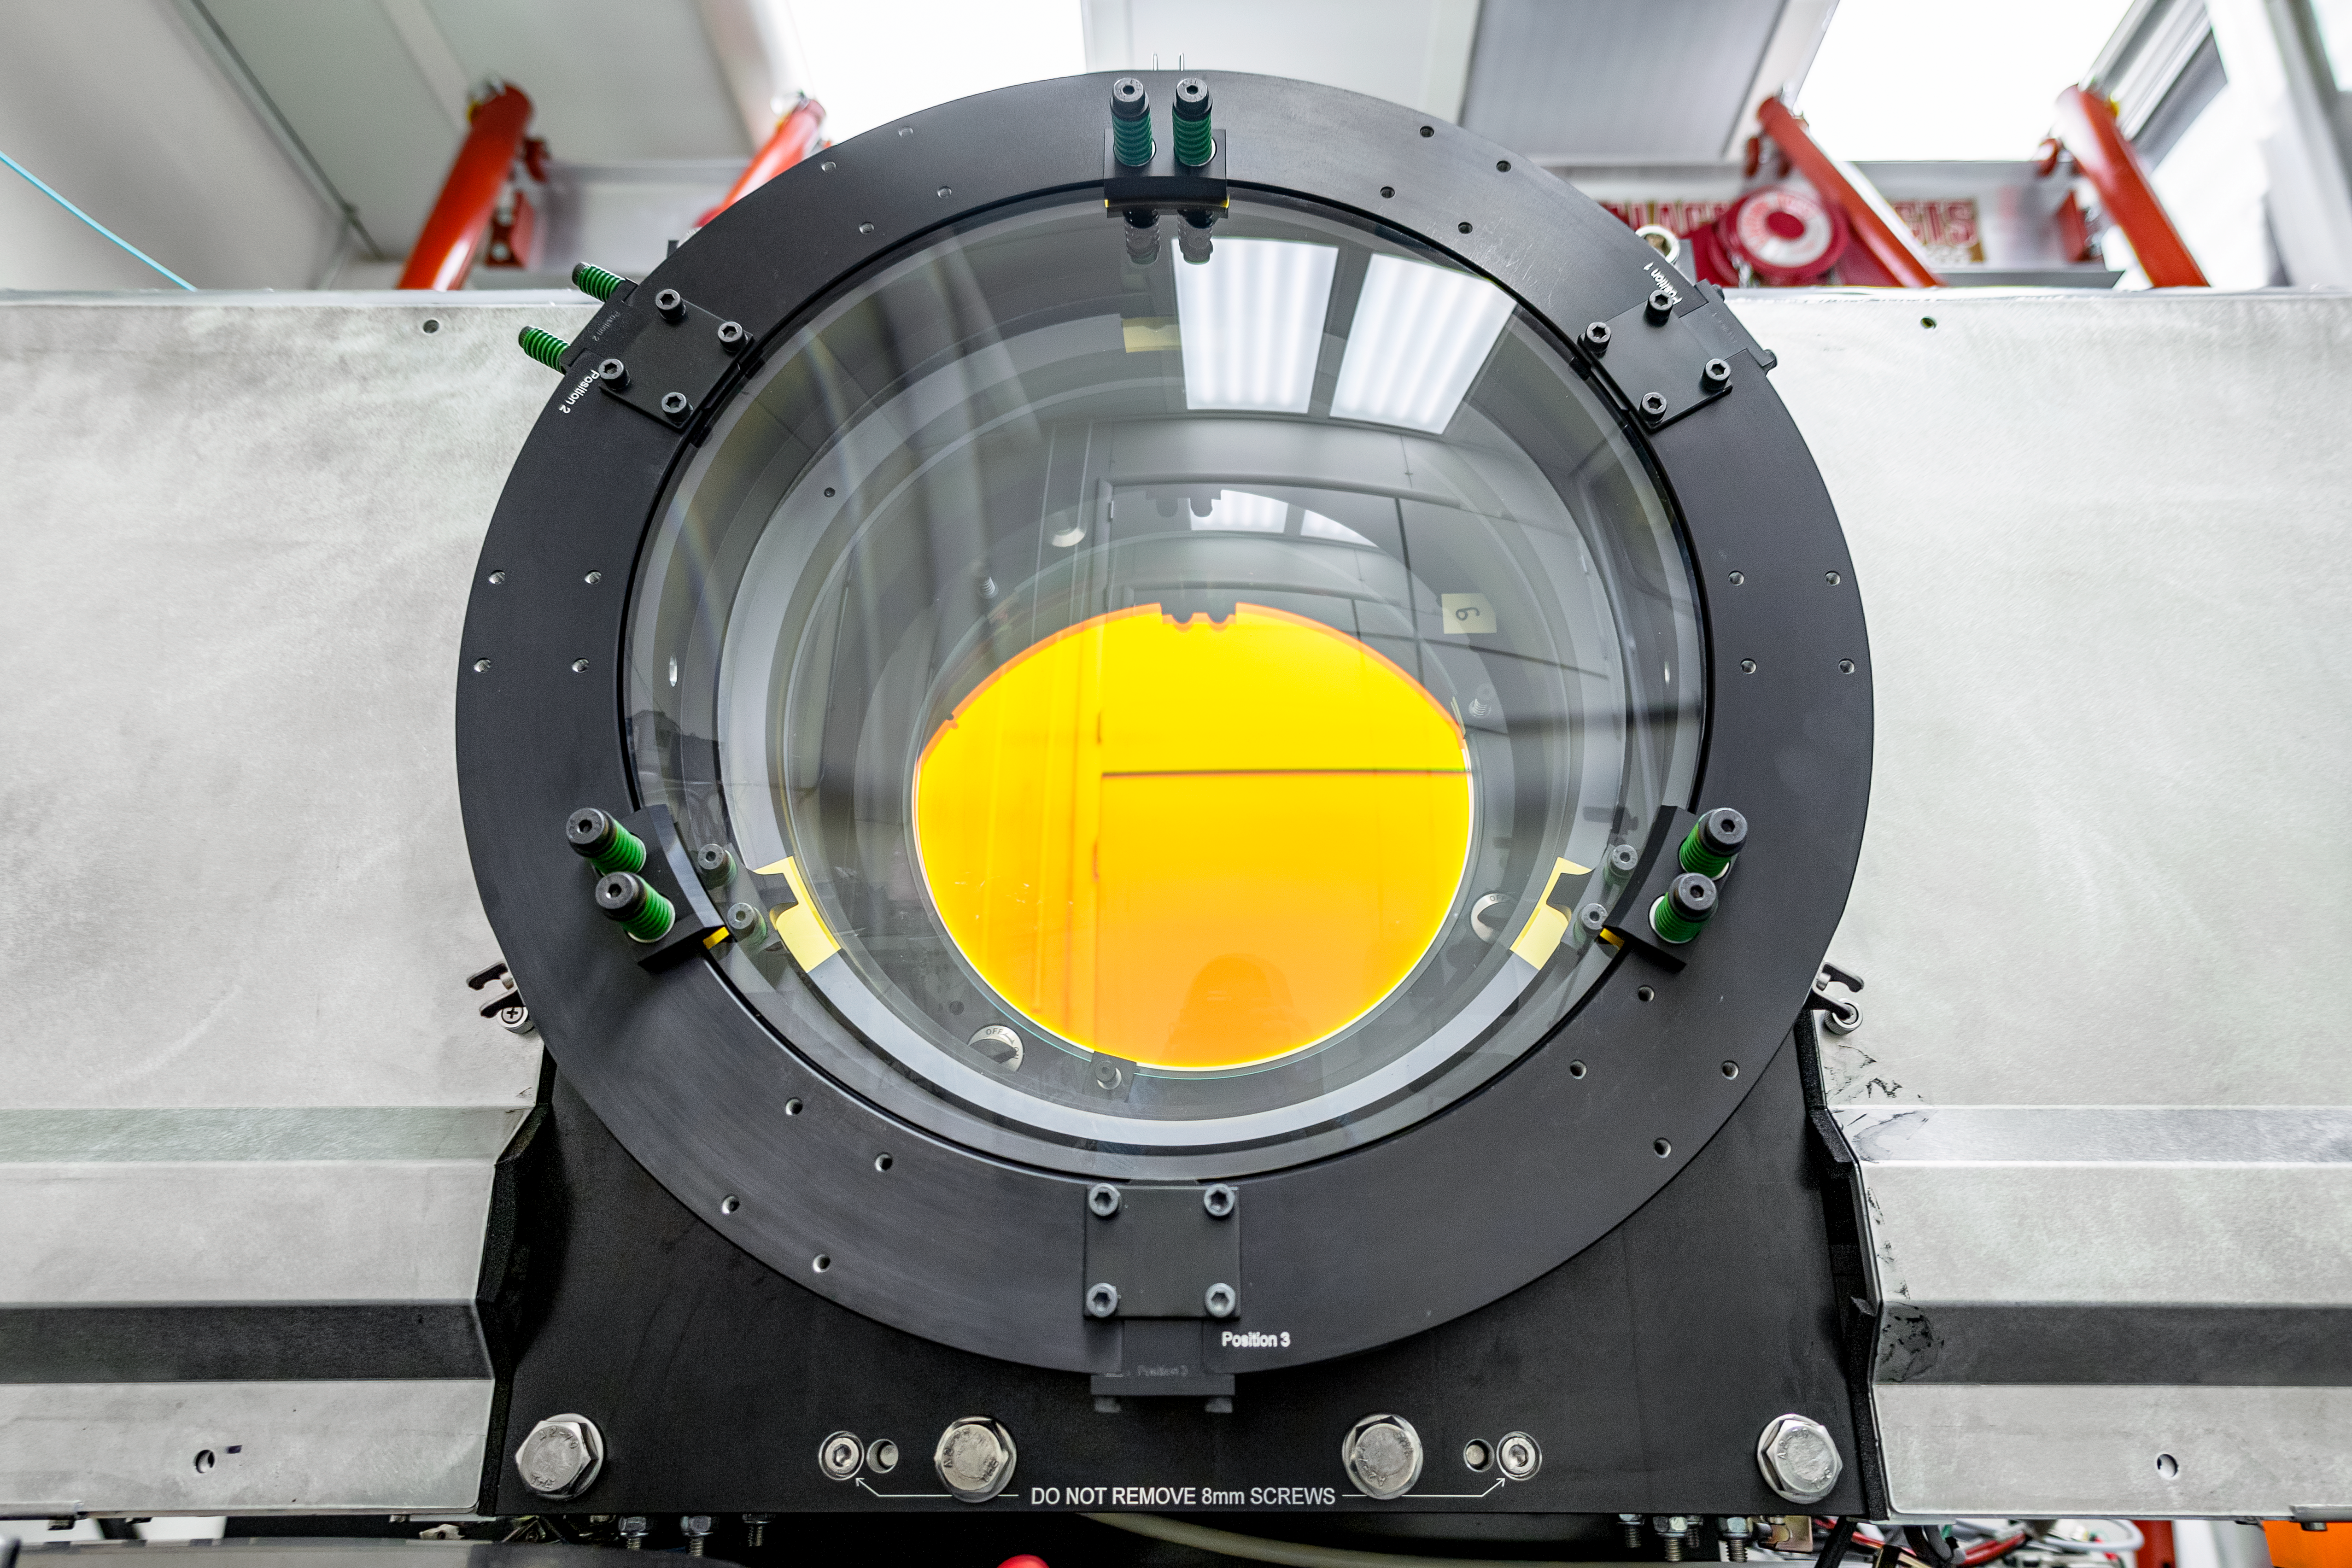

Rubin Obs Com Cam

The Rubin Observatory Commissioning Camera (ComCam) is currently in the testing lab at the Rubin Obs Project Office in Tucson, AZ. Electro-optical testing is now complete, and the current focus is on software testing. From the control software that allows remote operation of the camera, to the pipelines that read out the camera data and send it to NSCA for processing--the whole process will need to be tested and verified here in Tucson before the camera is packed for shipping.

Credit: Rubin Observatory/NSF/AURA